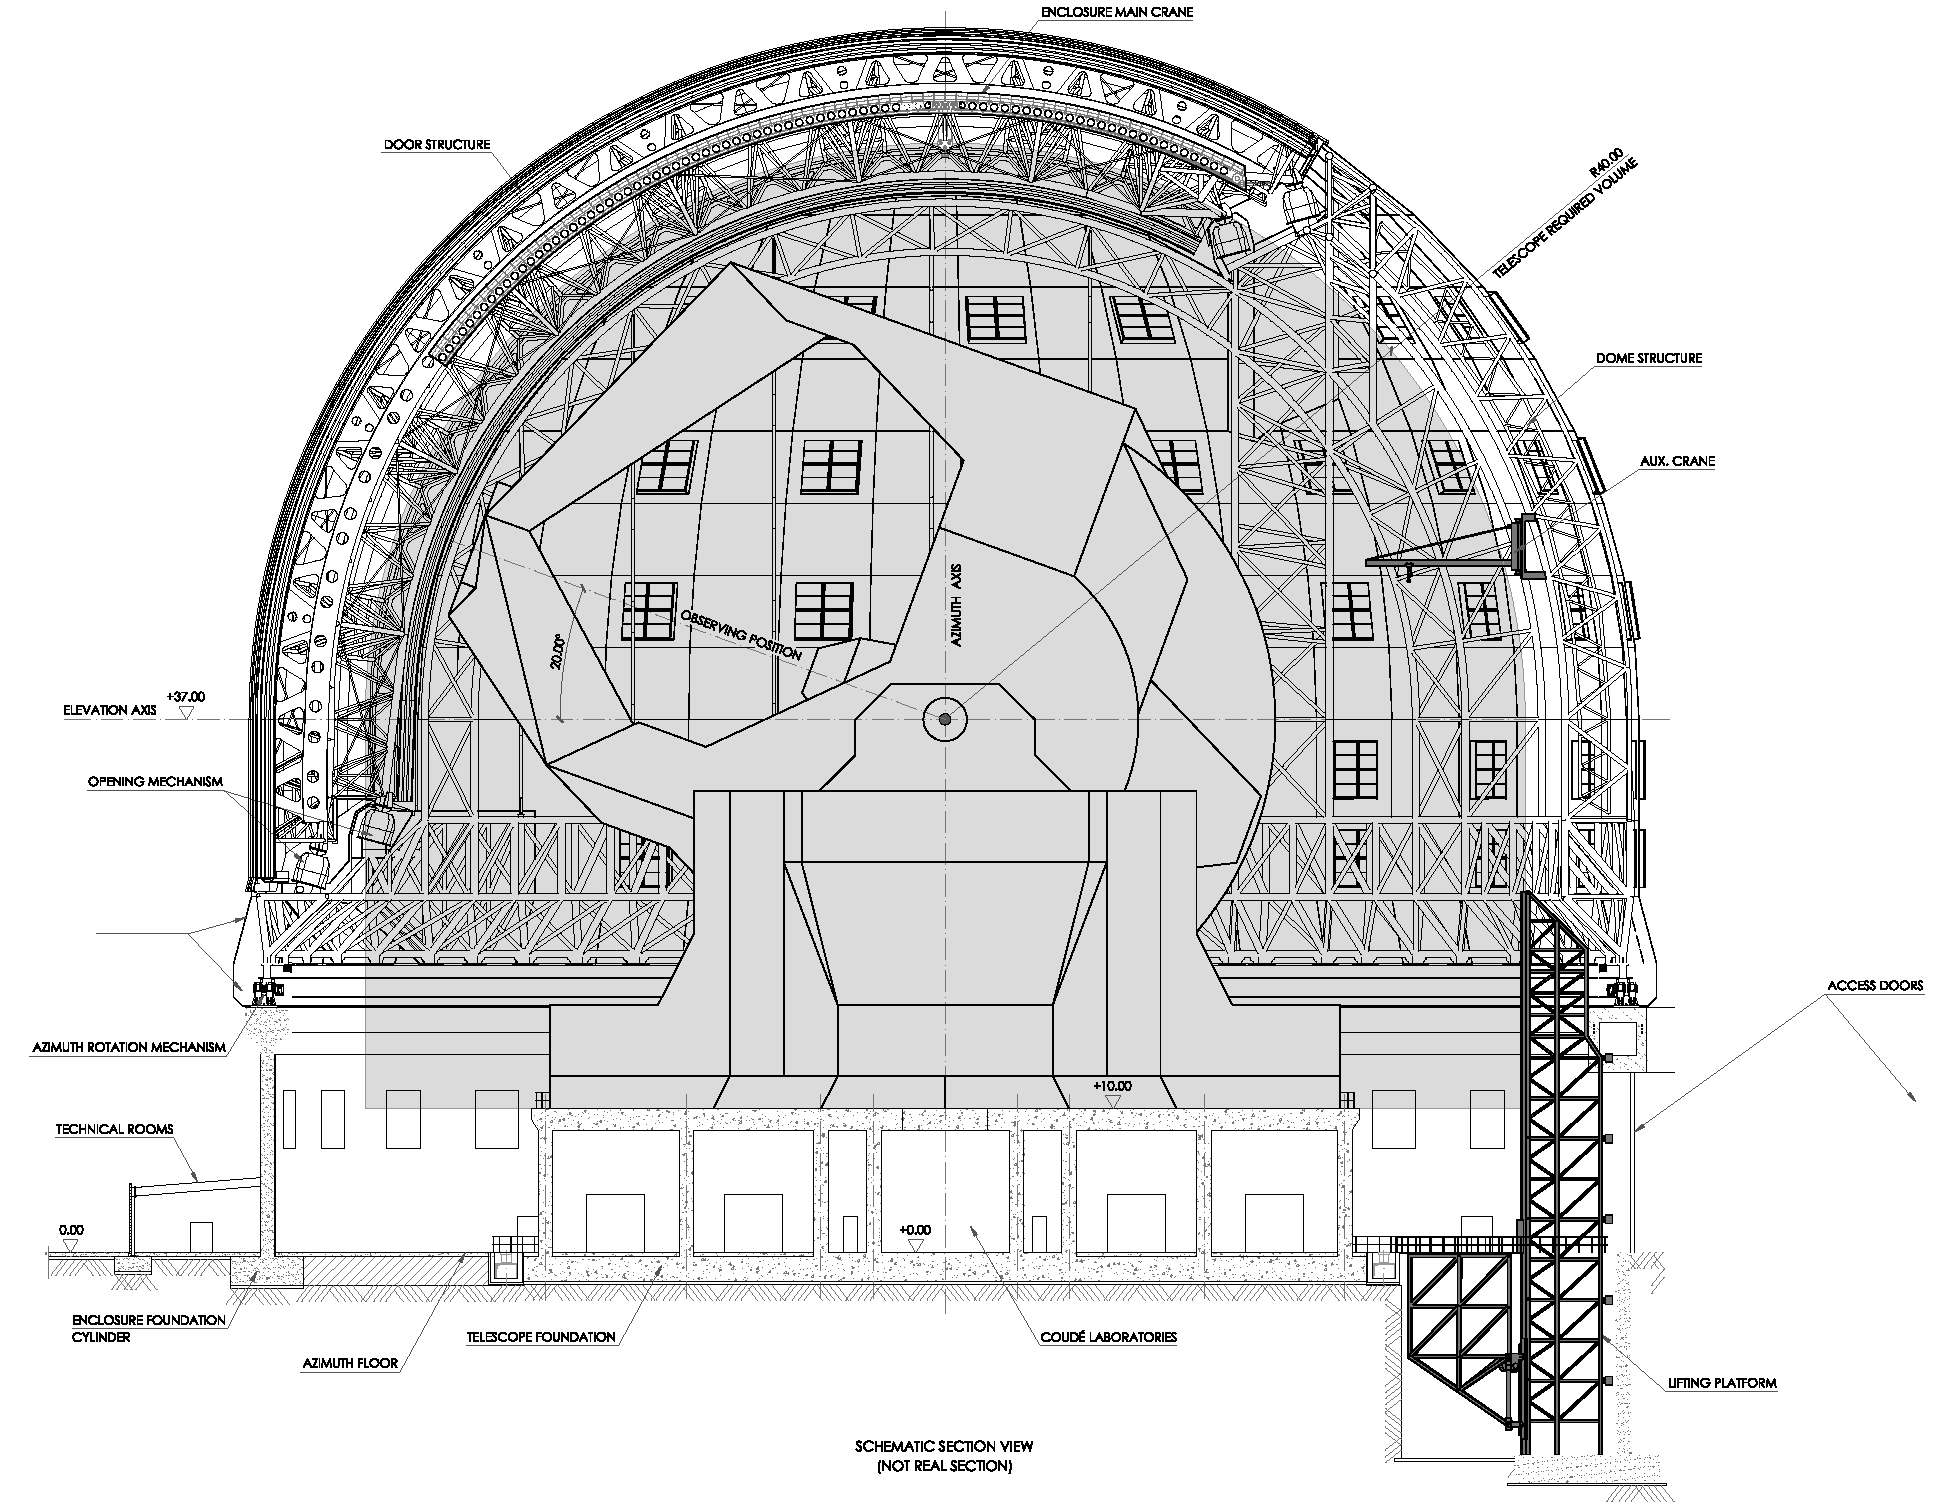

ELT dome section

Section view of the ELT dome. This dome design, presented in November 2008 at the Baseline Reference Design version 3, is the result for a detailed design study and was realised together with ESO's industrial partners. The dome is about 80 m high and has a foot print of about 100 m diameter - the size of a small stadium. The elevation axis of the telescope sits 37 m above ground (higher than a VLT dome). The infrastructure includes items such as a lifting platform to bring the cameras to the telescope platforms, main and auxiliary cranes, full air conditioning, and more.

The design for the ELT shown here is preliminary.

Credit: ESO